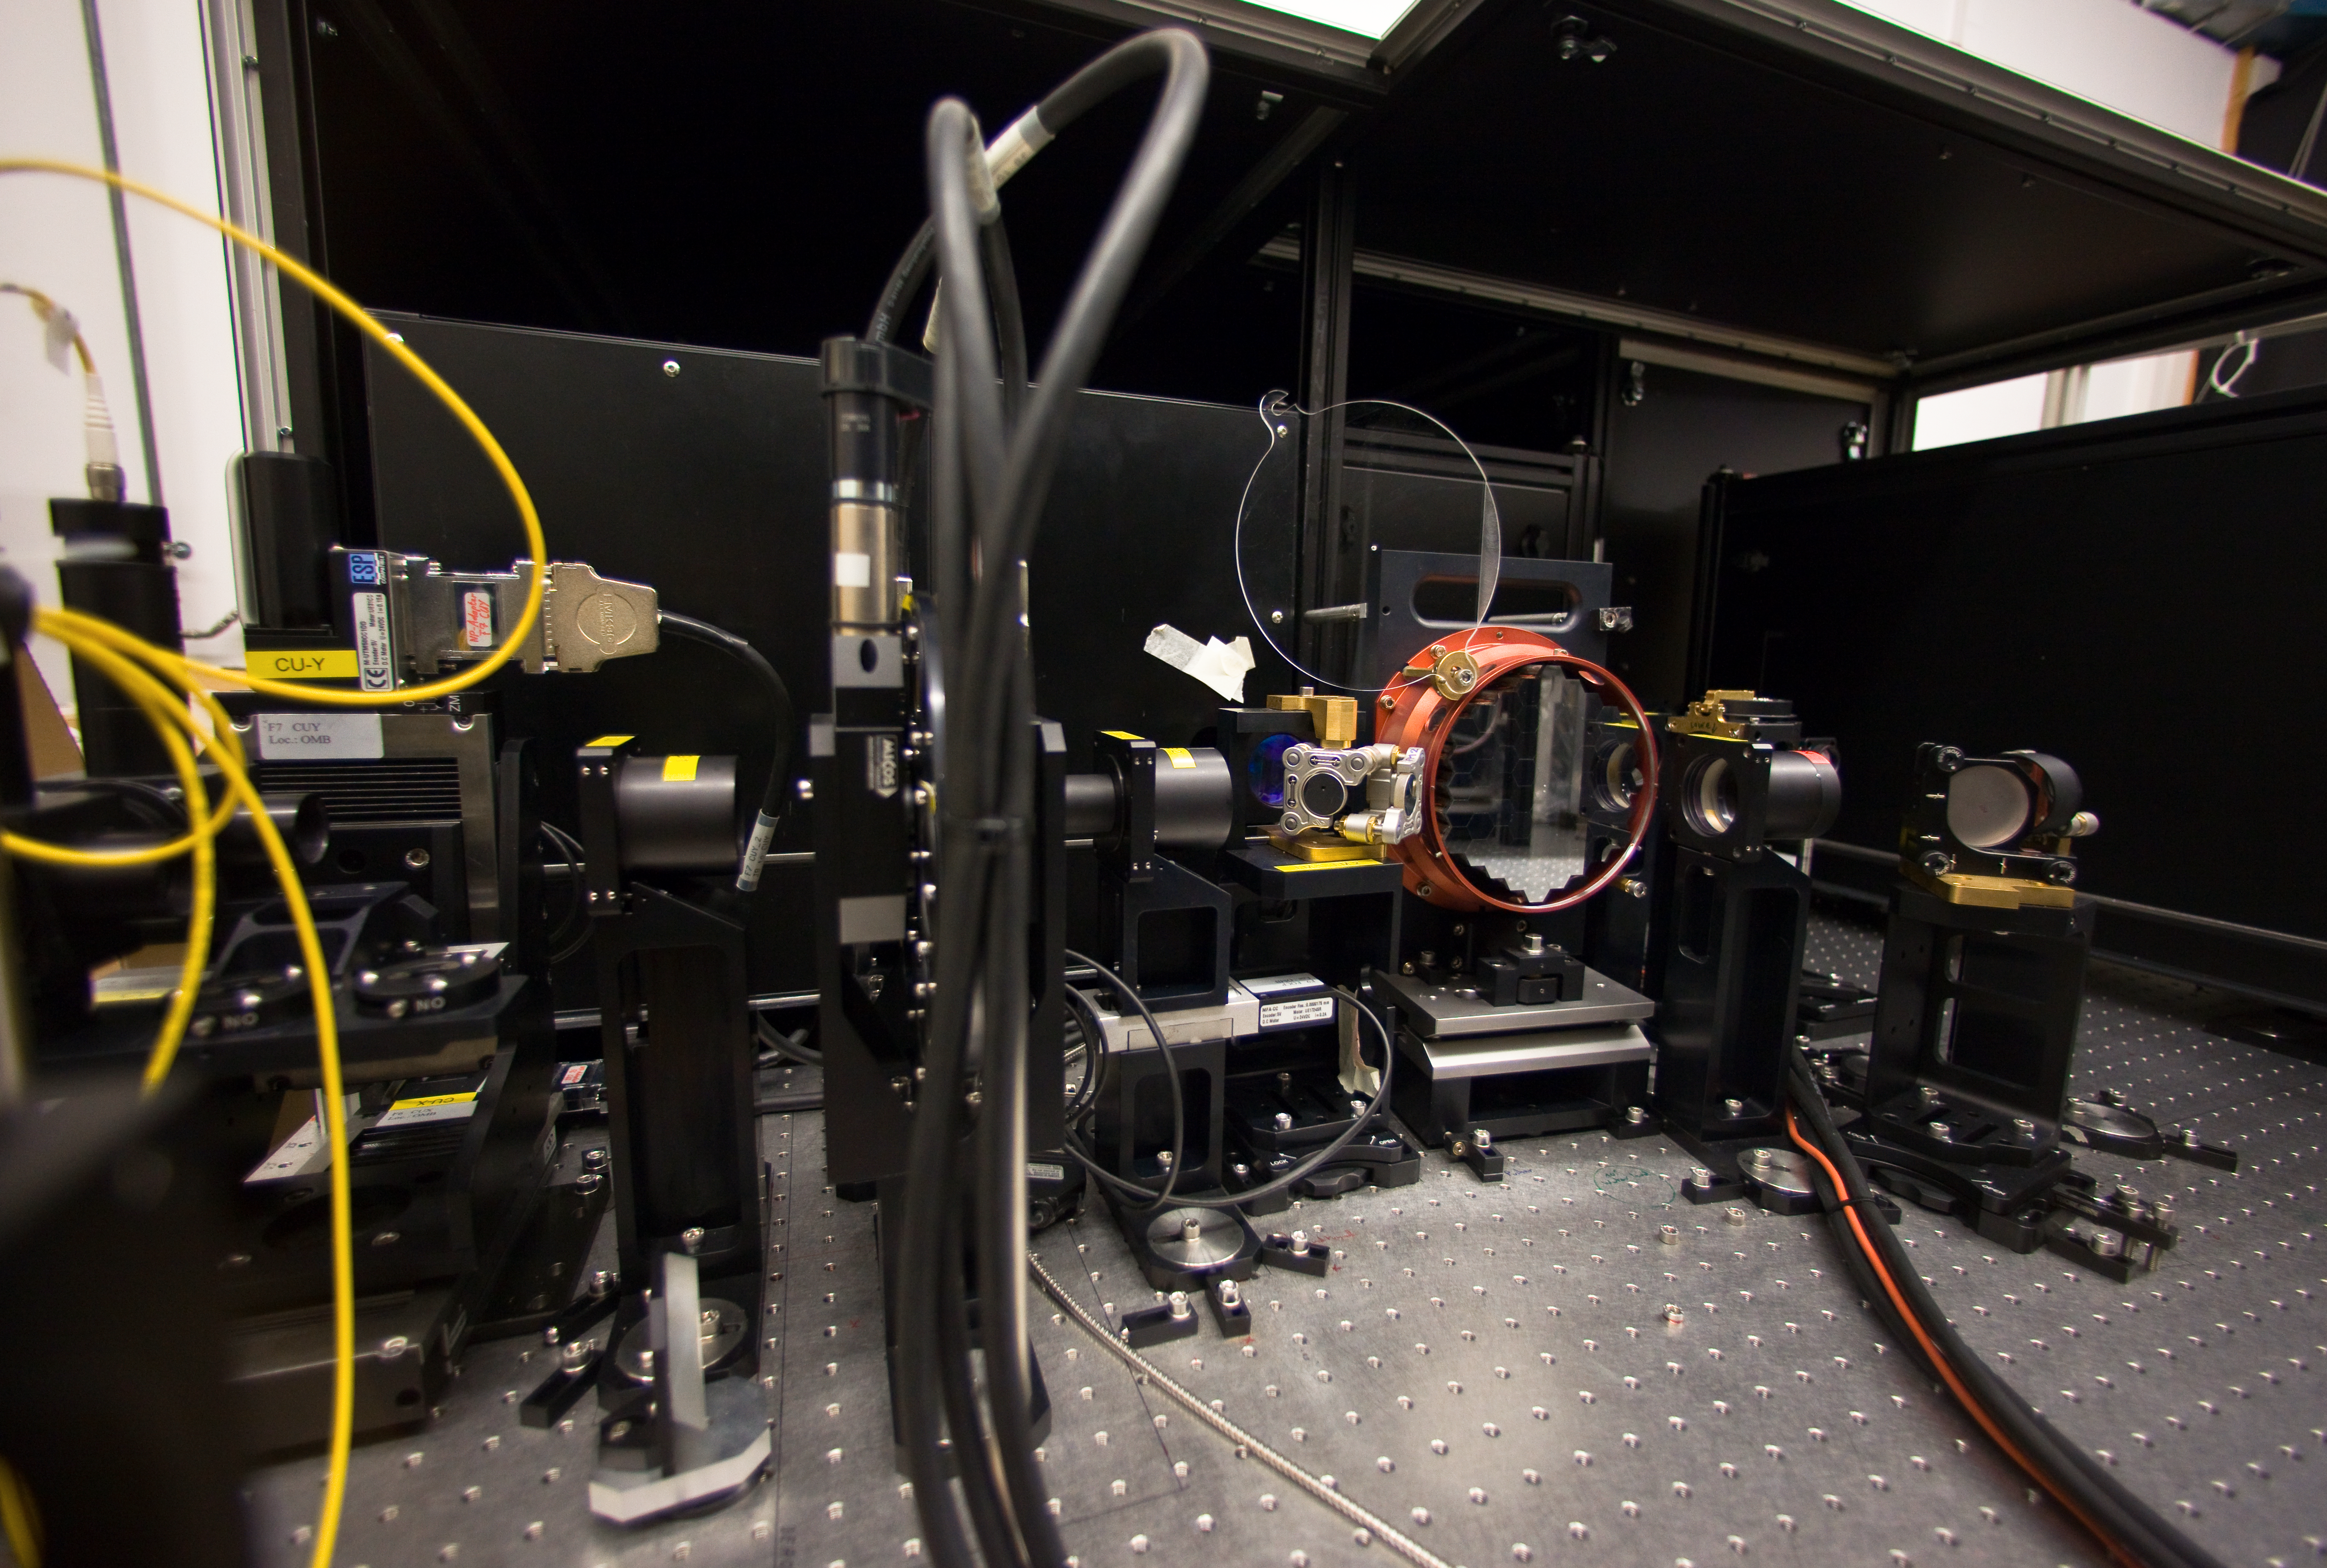

Active Phasing Experiment bench

The Active Phasing Experiment (APE) during integration. The APE has been installed on VLT´s 8.2-metre Unit Telescope Melipal (UT3), from December 2008 to April 2009, with the purpose of gaining experience in controlling segmented primary mirrors in preparation for the Extremely Large Telescope (ELT). The central part of the experiment is the active segmented mirror seen in its red protection on the photo. The ELT 40-metre-class diameter primary mirror will be composed of about 800 hexagonal segments, 1.4 metres wide and 5 cm thick. The ELT will be the largest optical/near-infrared telescope in the world.

Credit: ESO